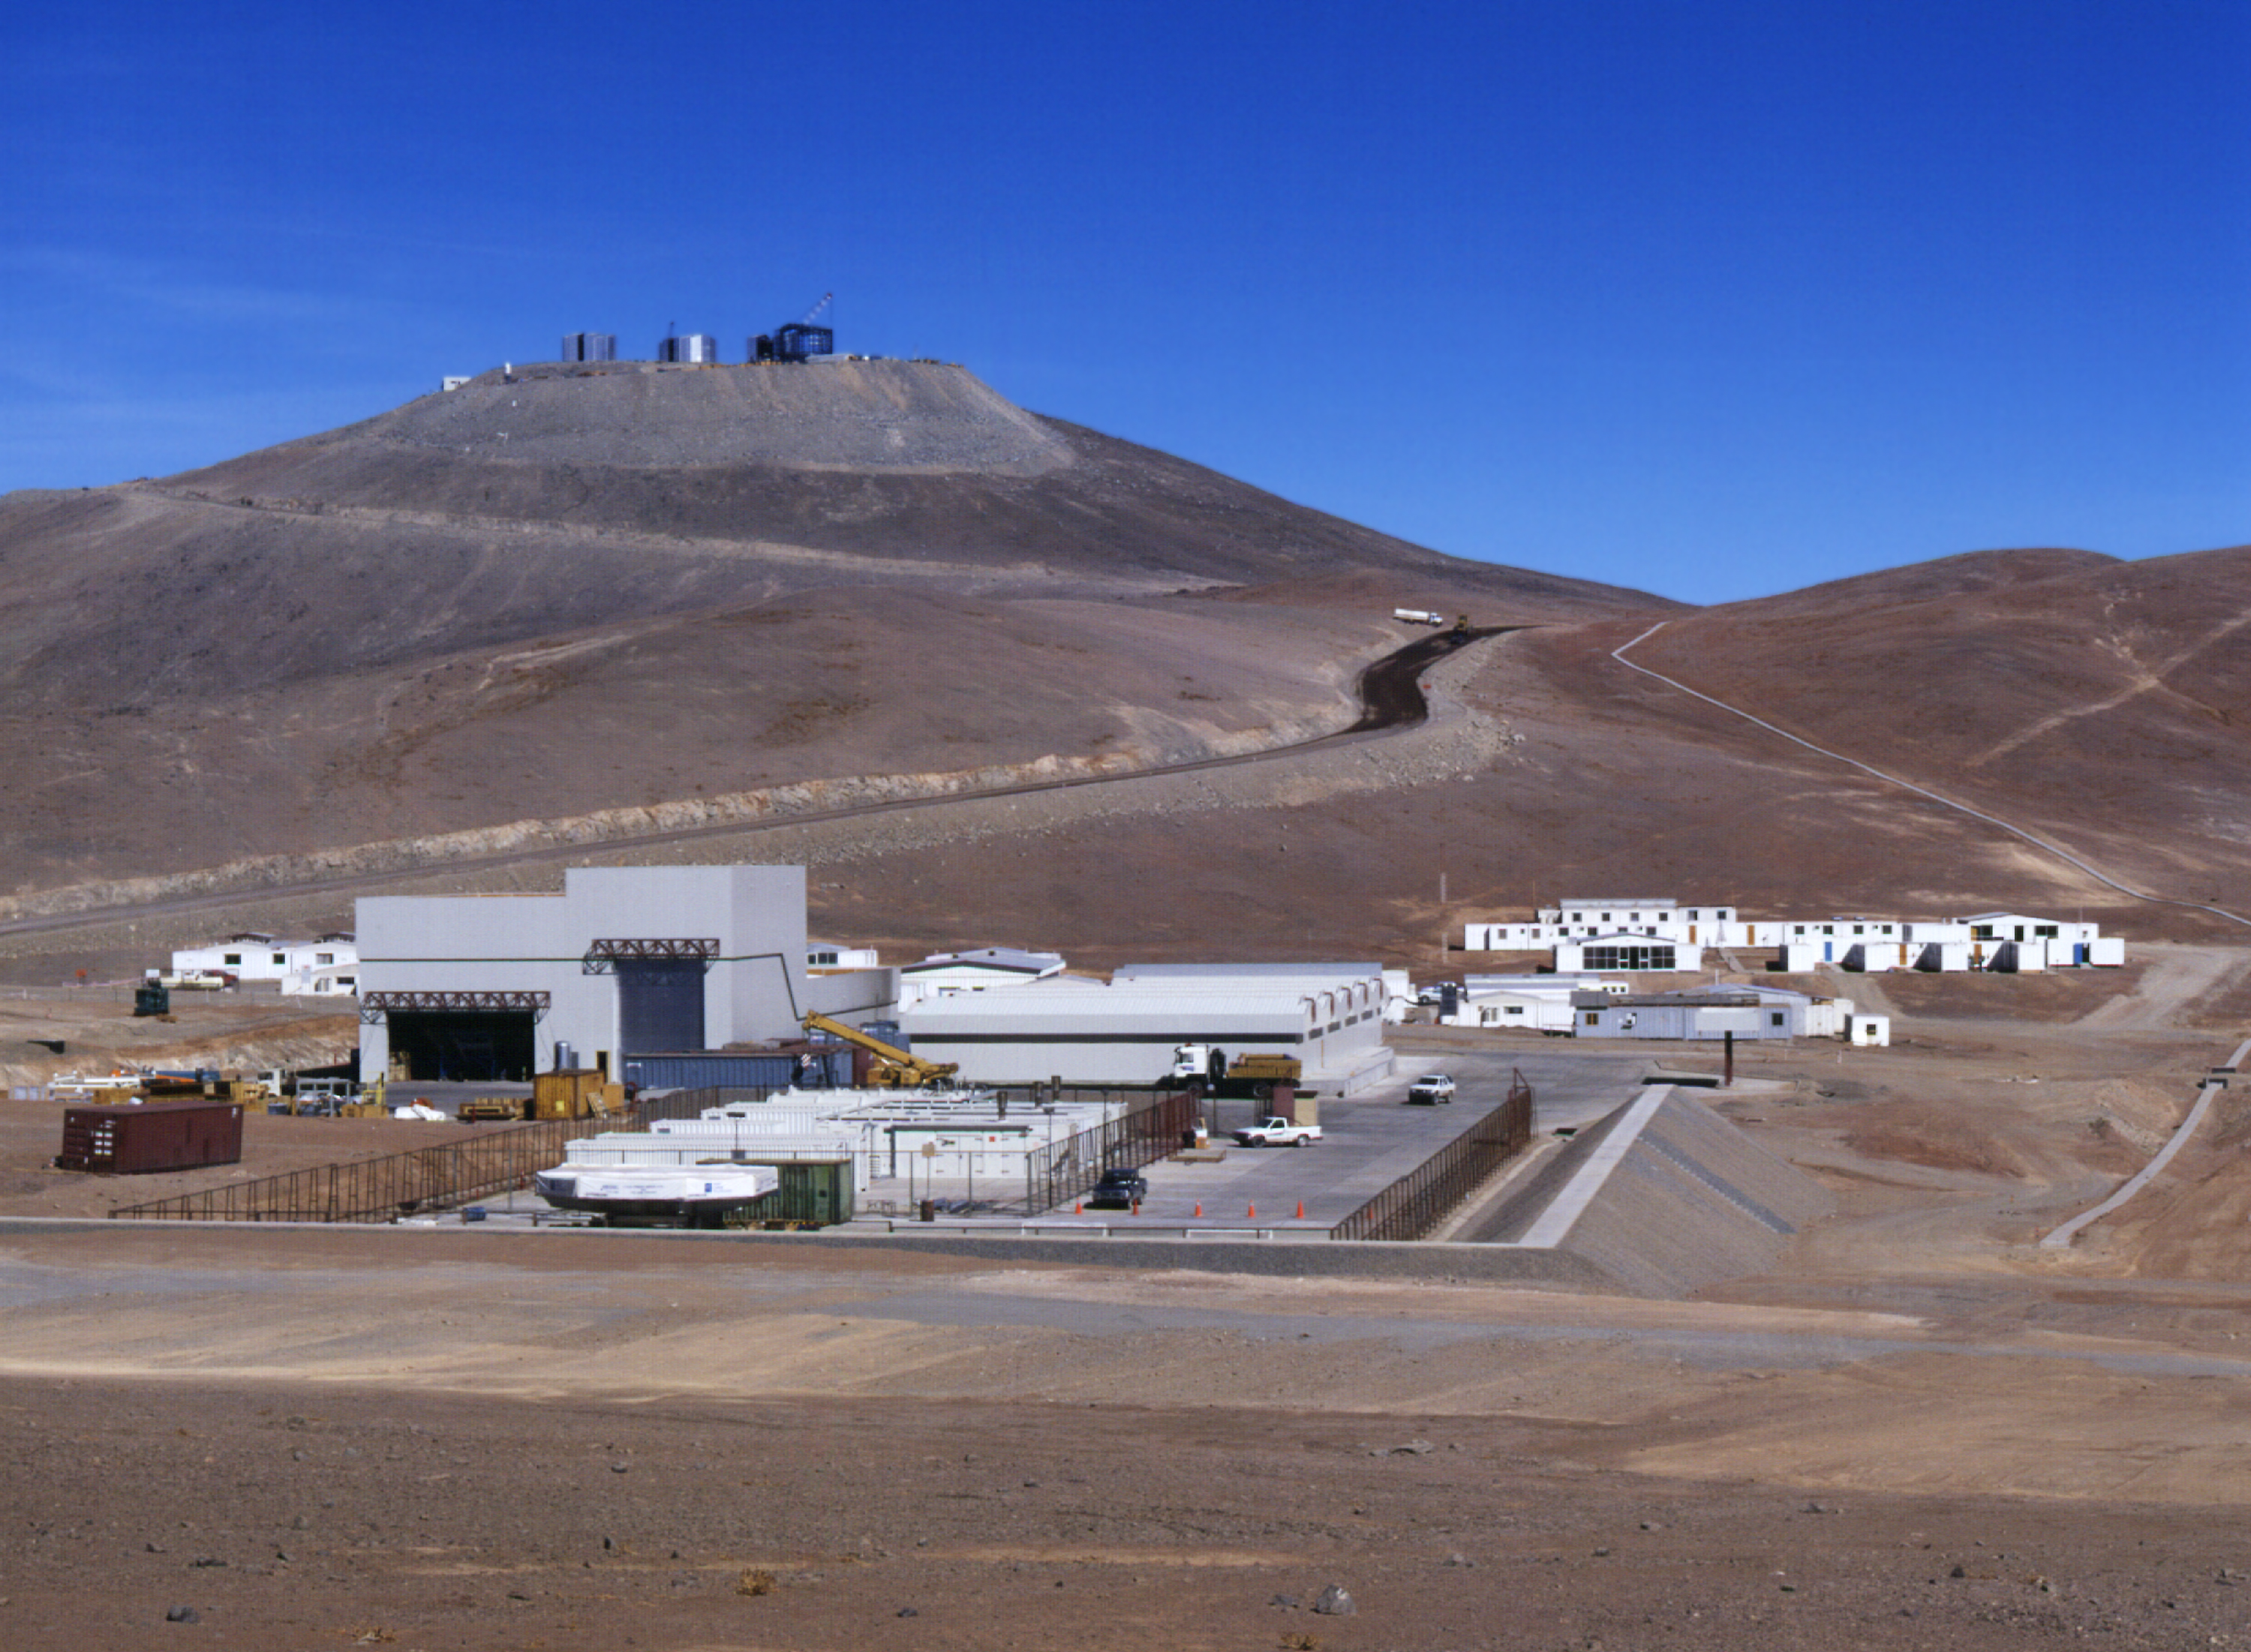

ESO Paranal Observatory

General view of the installations at the ESO Paranal Observatory. In the foreground: the base camp with technical buildings and dormitories. On the left side is seen the 10-m wide entrance to the Mirror Maintenance Building where the first 8.2-m mirror is now stored. The wide road leads to the summit, as does the the utility duct (electricity, water, communications) to the right (Photo obtained on December 14, 1997).

Credit: ESO